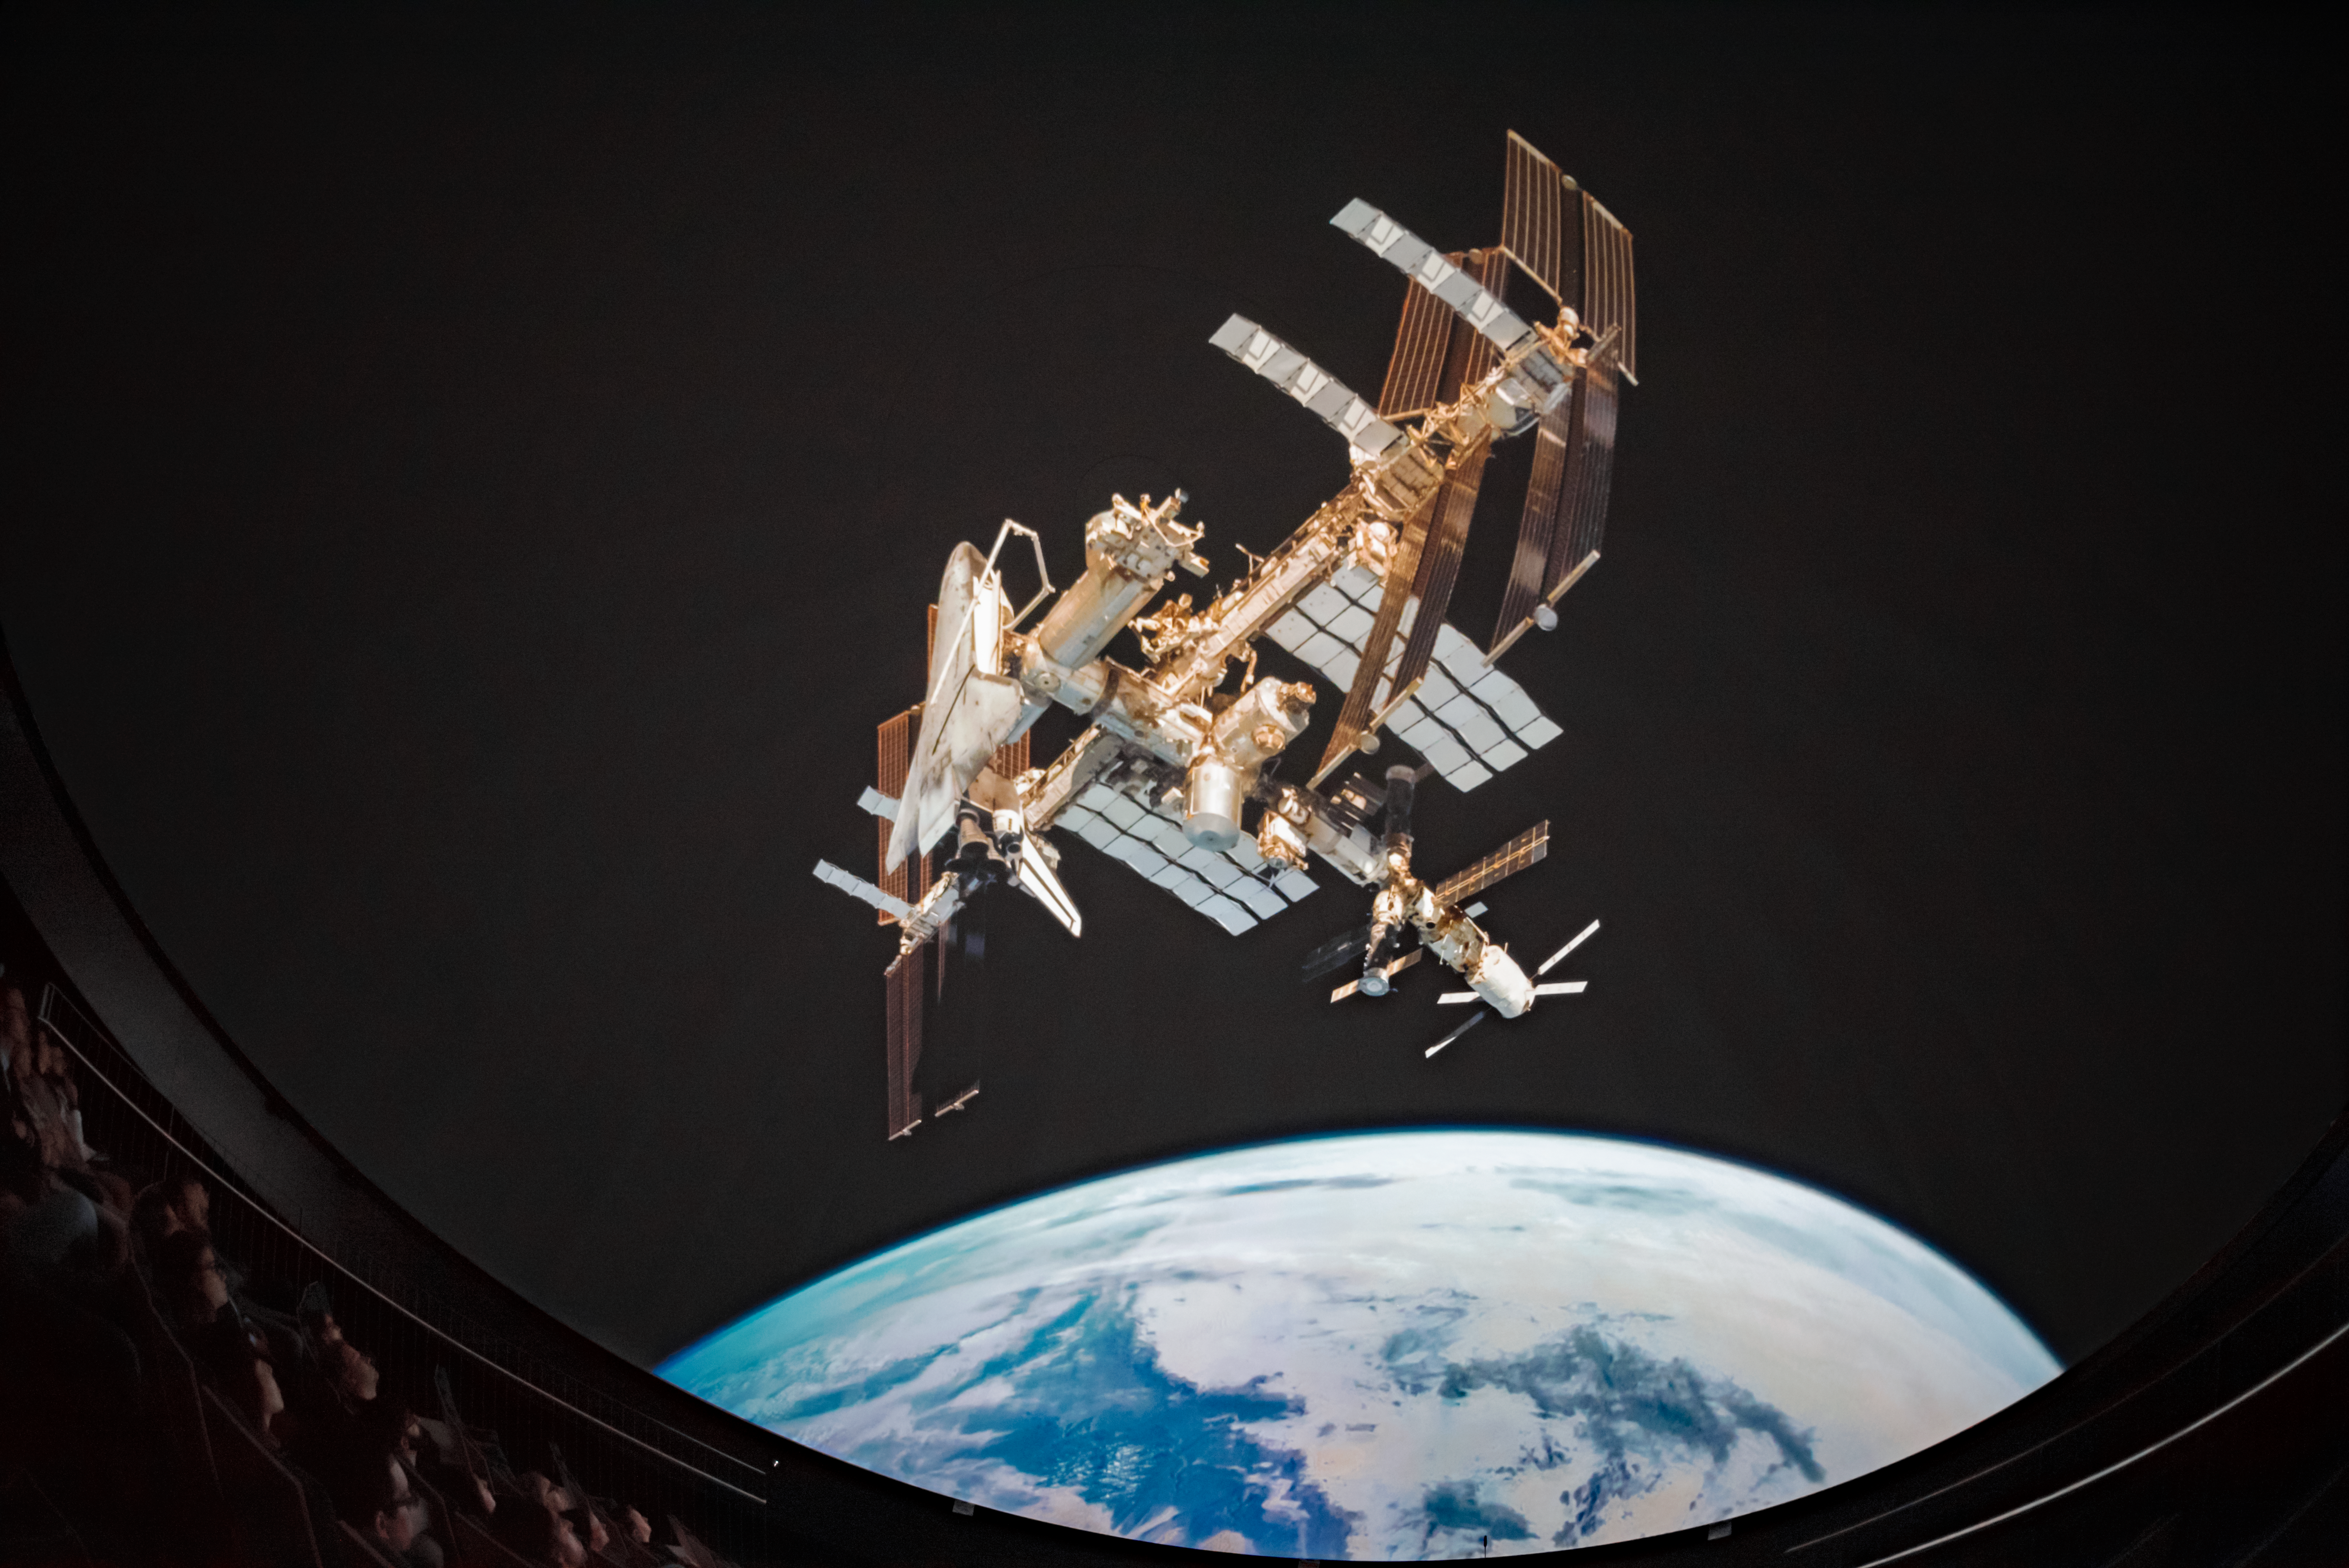

ISS in the Planetarium

Visitors to the ESO Supernova Planetarium & Visitor Centre admire the International Space Station.

Credit: ESO/C. Malin